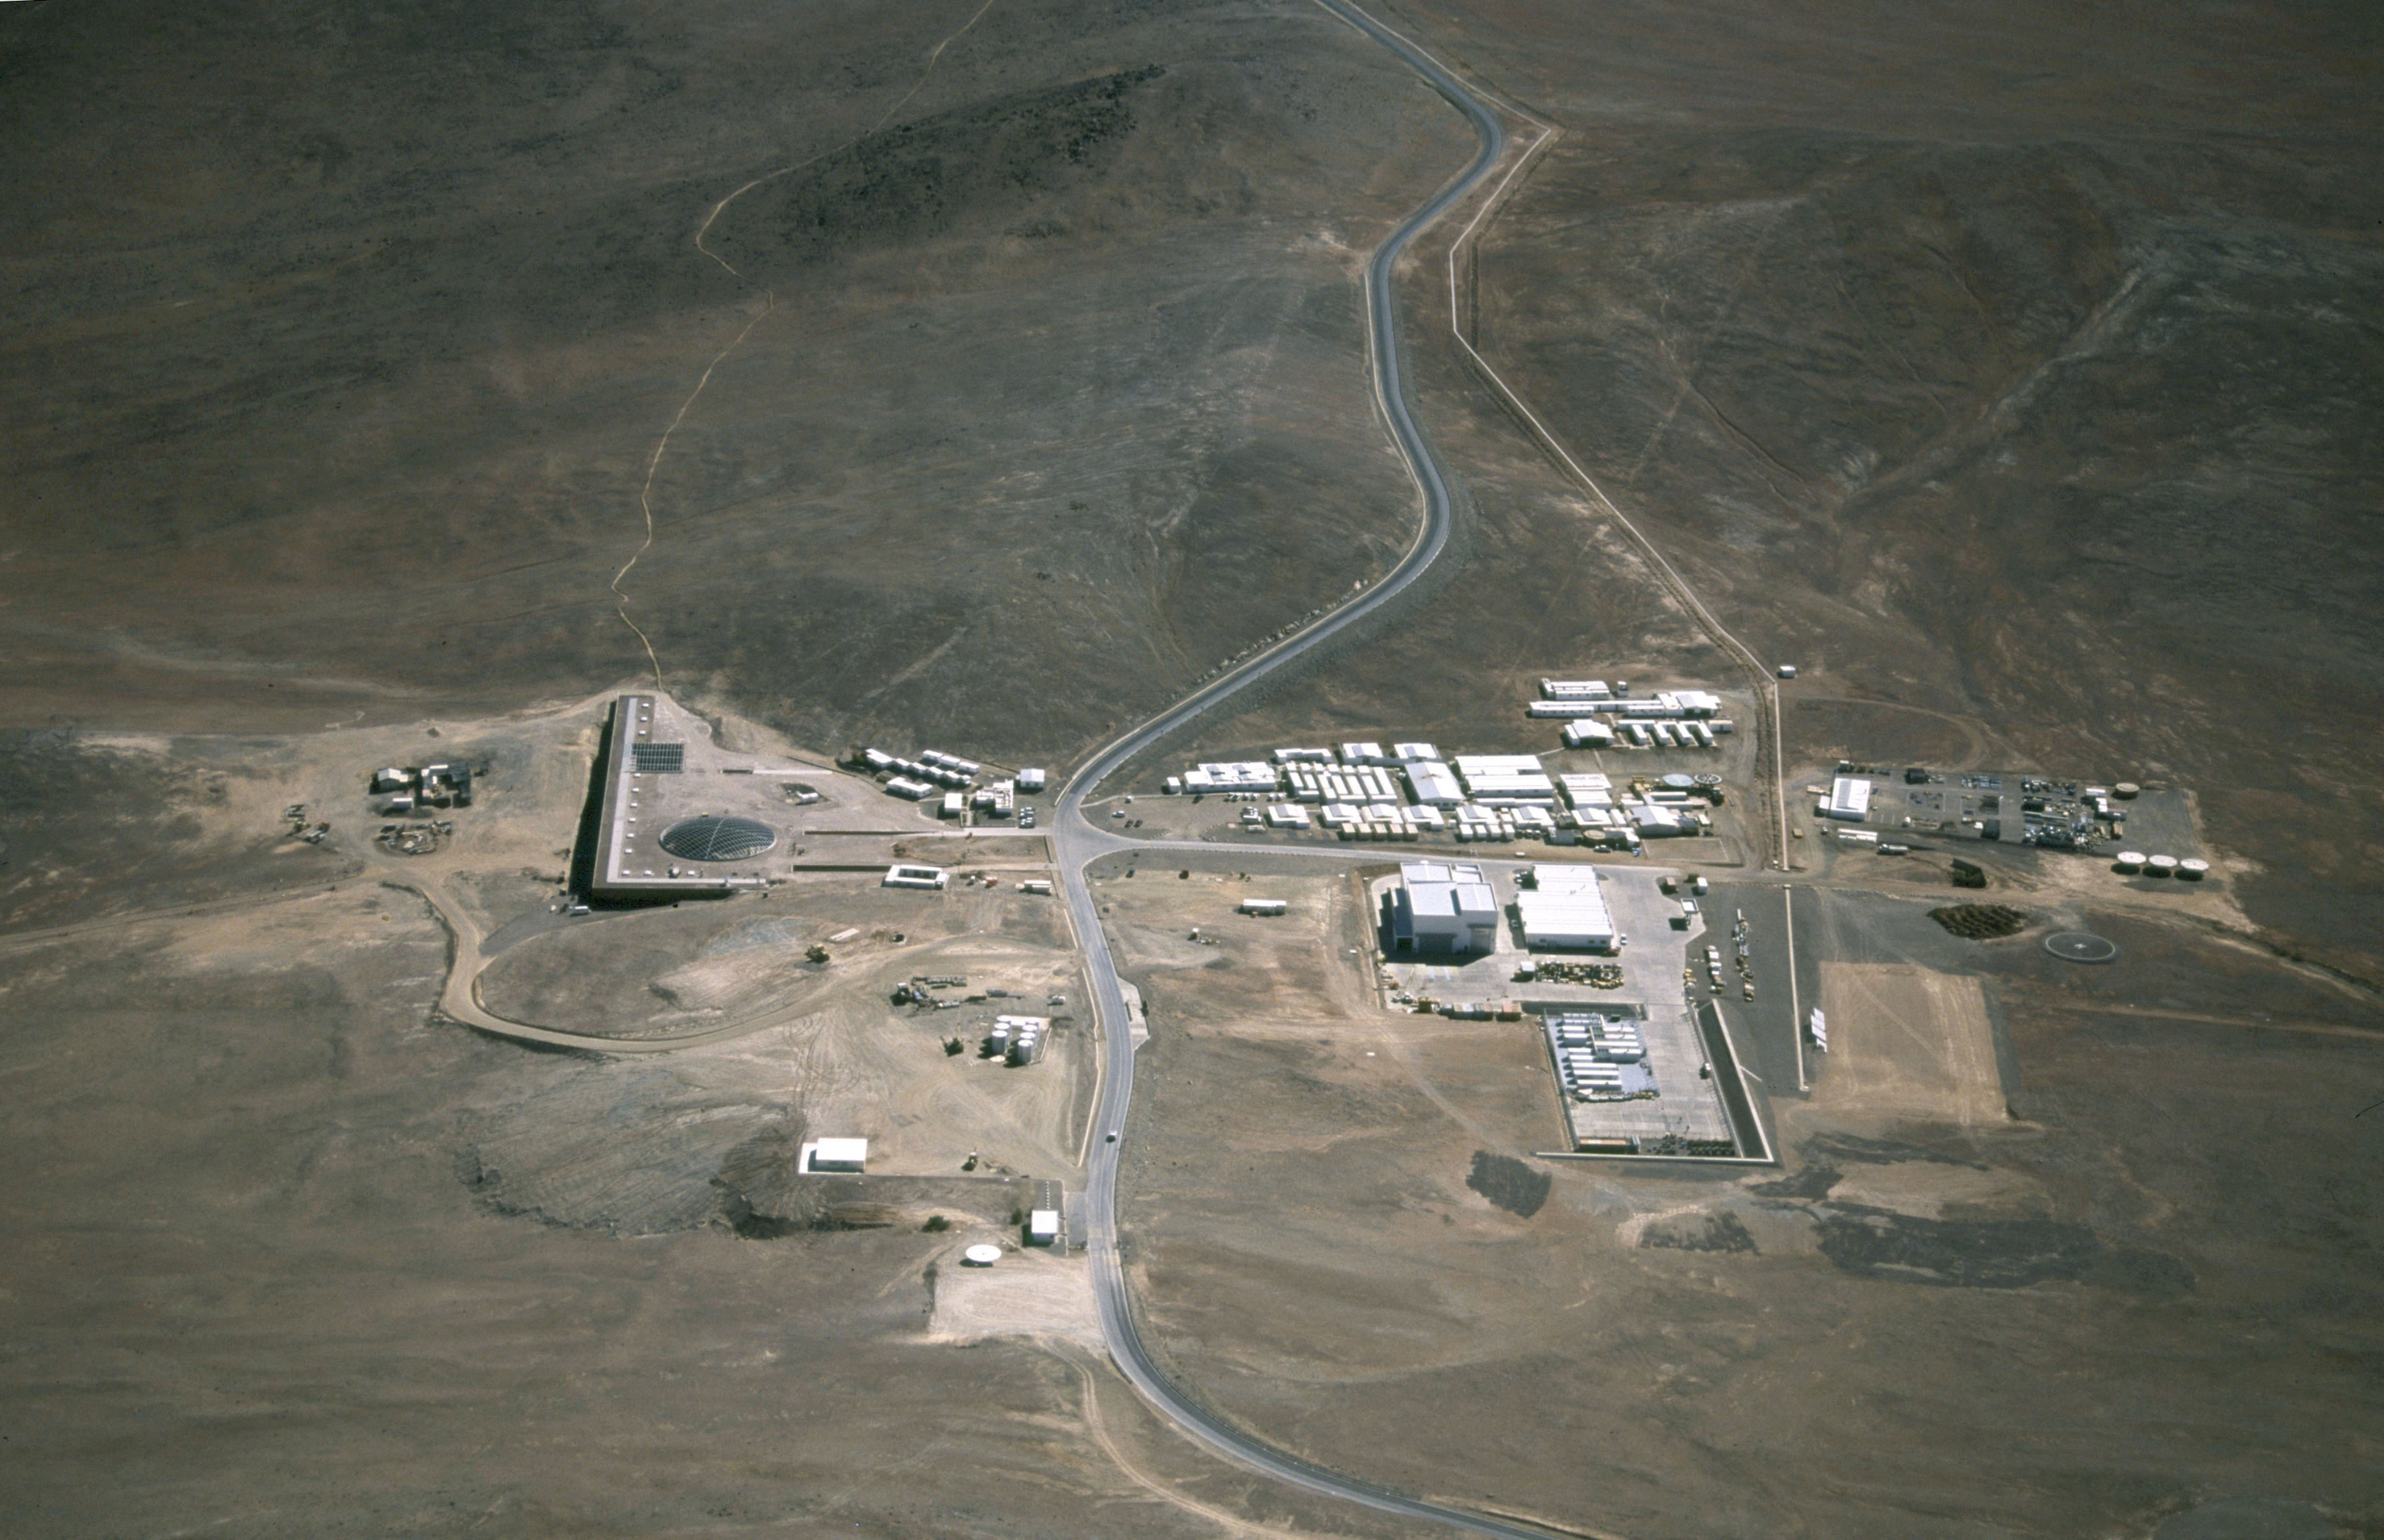

The Paranal Residencia

In the course of 2002, many of the containers on the right side were removed. The square building in the foreground to the left of the entrance gate is the "Visitors' Centre". A dummy 8.2-m concrete mirror is also placed here.

Credit: ESO/G.Hüdepohl (atacamaphoto.com)